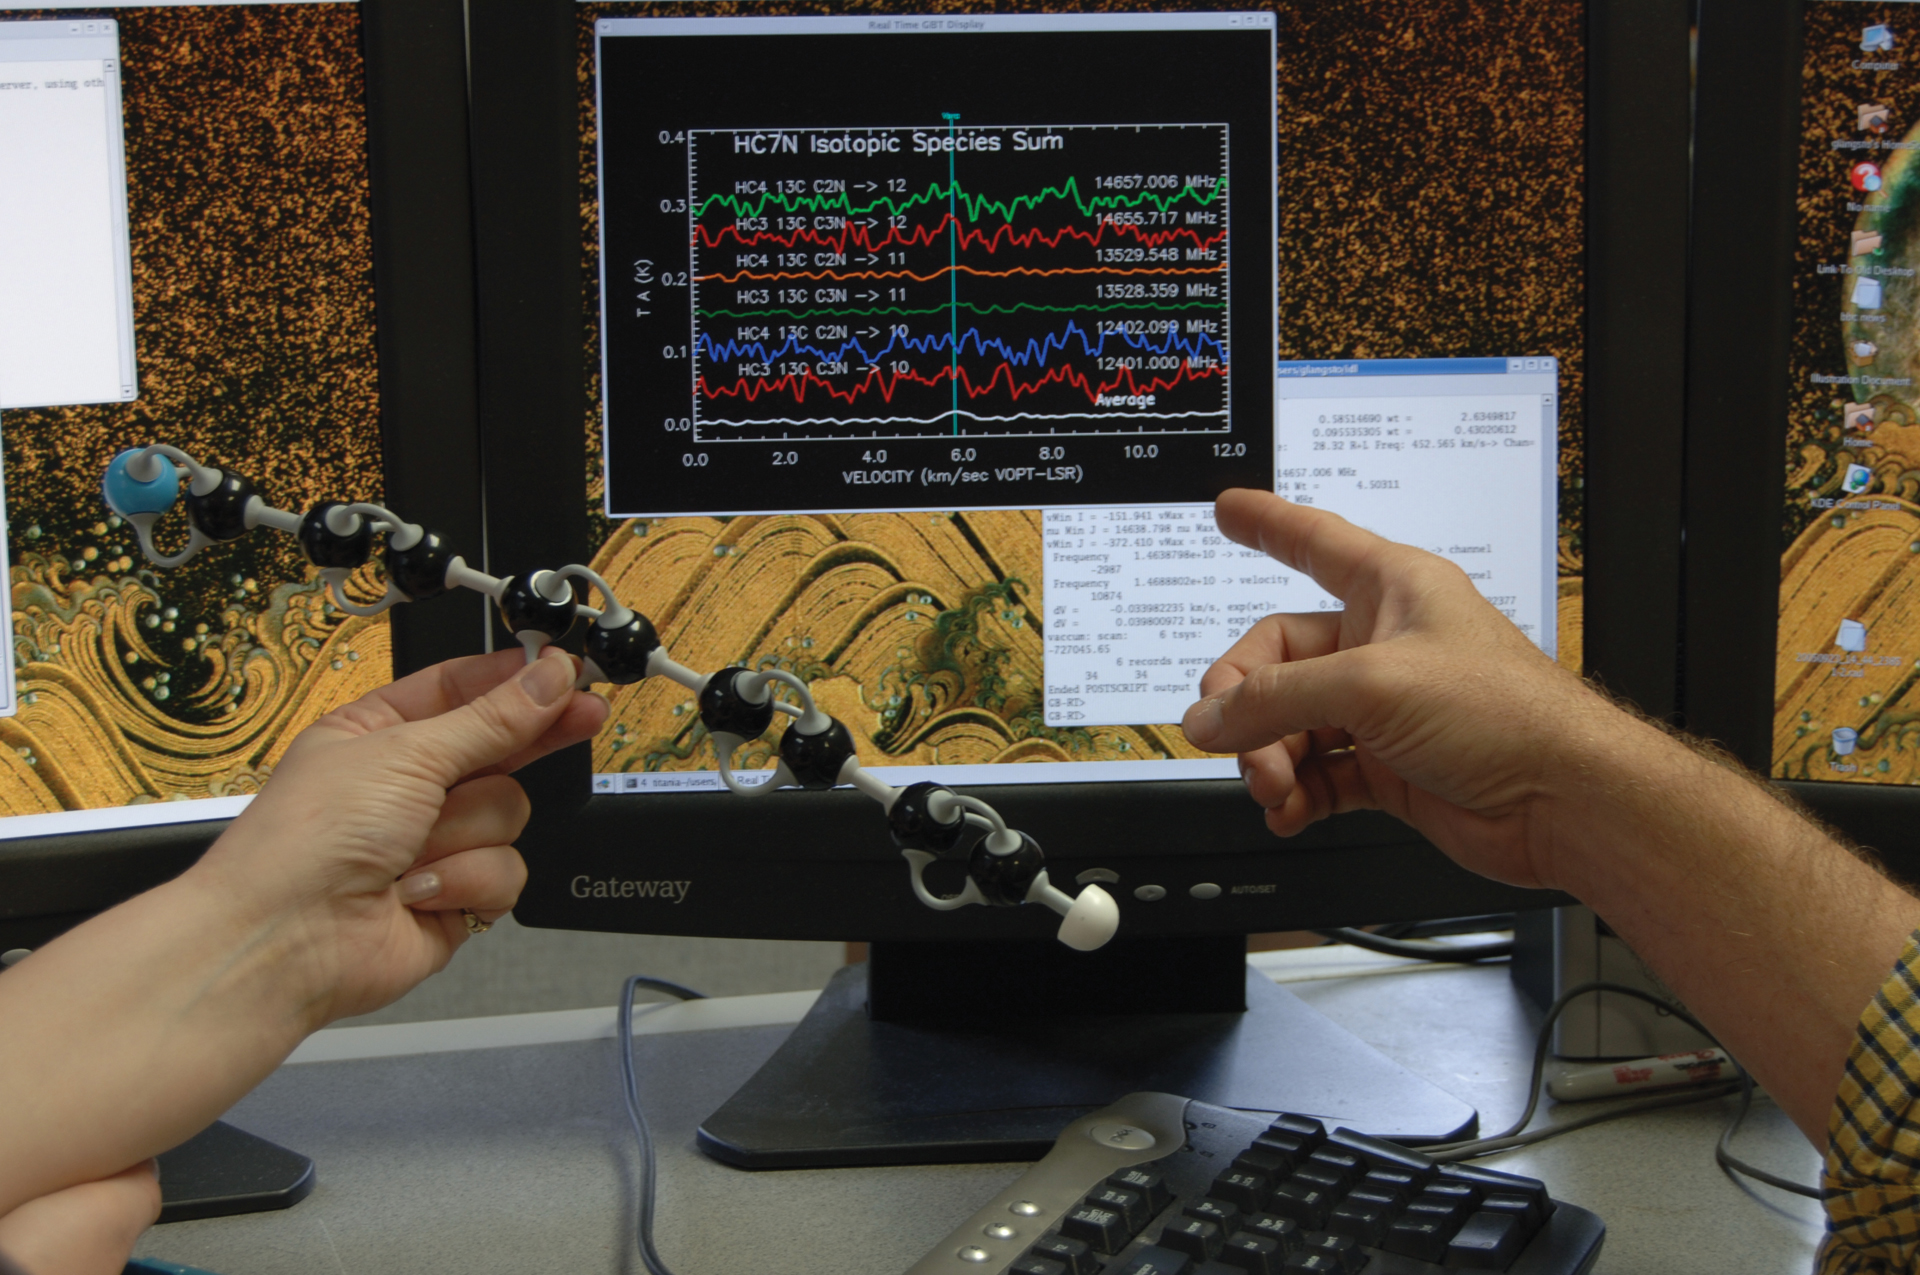

A Model Molecule and its Spectrum

A model molecule (shown here 500 million times larger than life) spins in a very specific manner, making radio waves as it does. Molecules transmit a unique set of wavelengths that can be detected by radio telescopes. On the screen are the signals we receive when that molecule spins in space.

Credit: NRAO/AUI/NSF